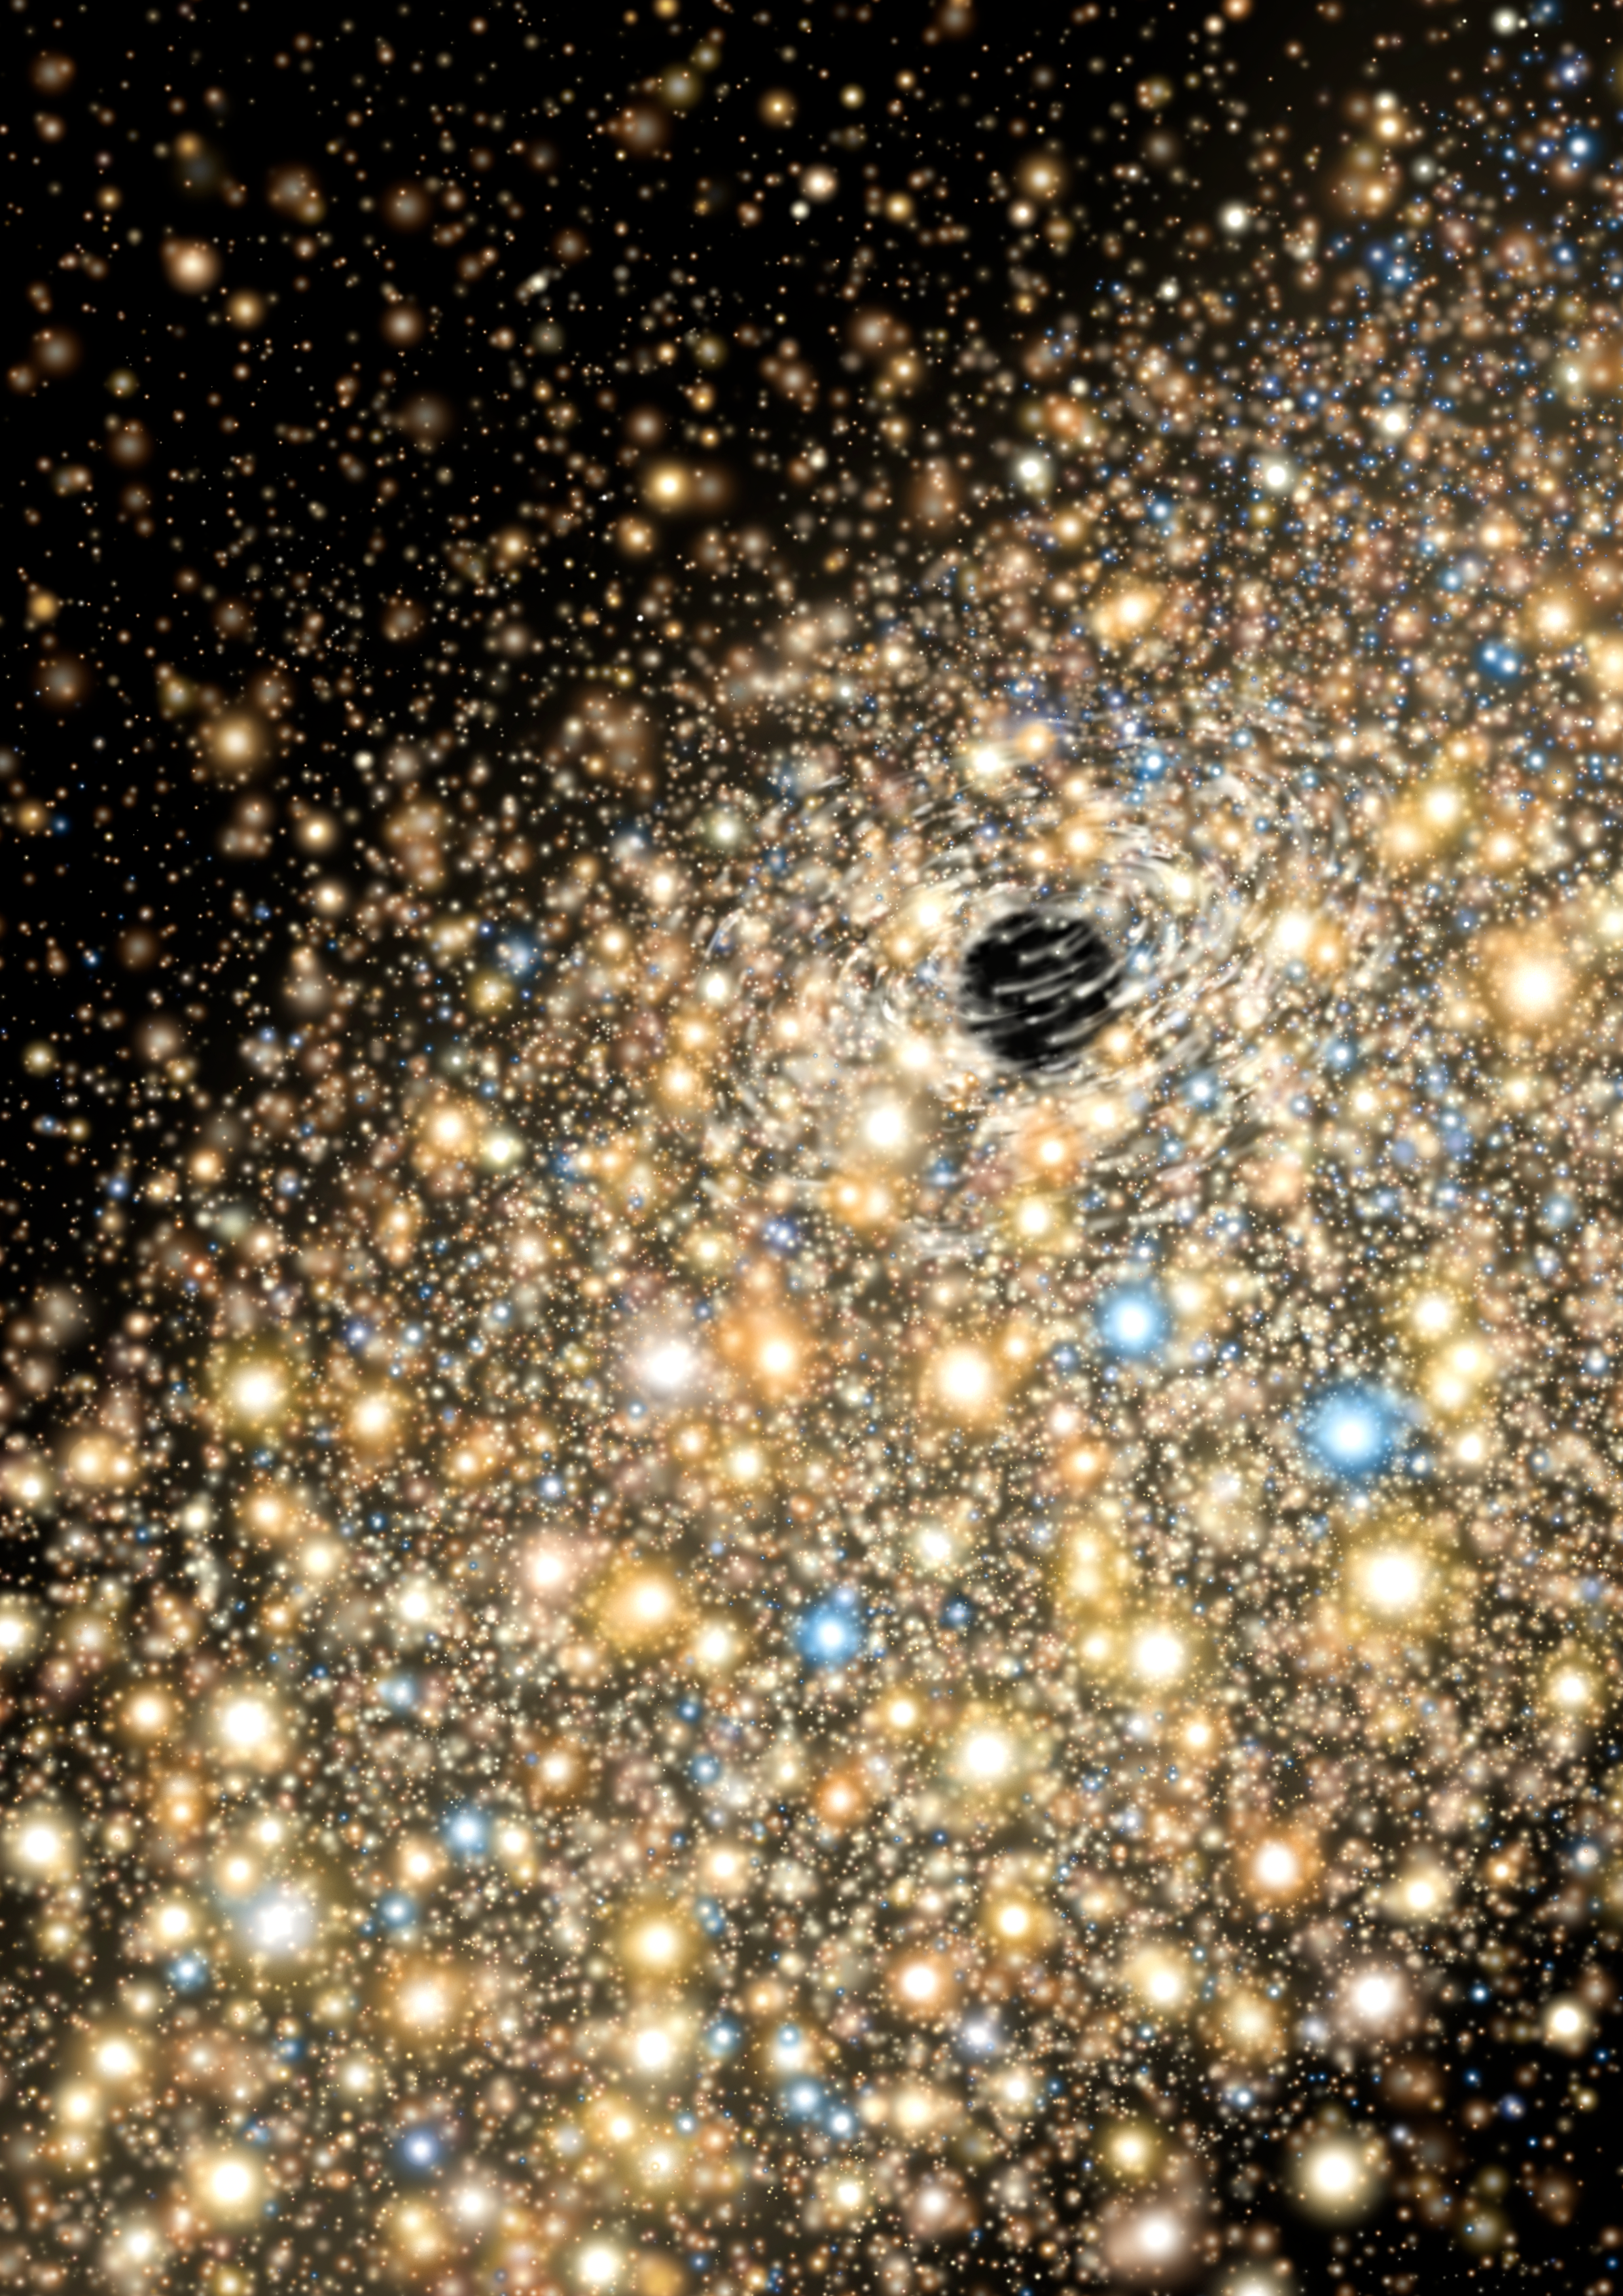

Two Record-Breaking Black Holes Found Hiding Nearby

Artist's conceptualization of the stellar environment around a black hole of about 10 billion solar masses. The velocity of stars in orbit (and close to) the black hole help to determine its mass.

Credit: Gemini Observatory/AURA illustration by Lynette Cook.